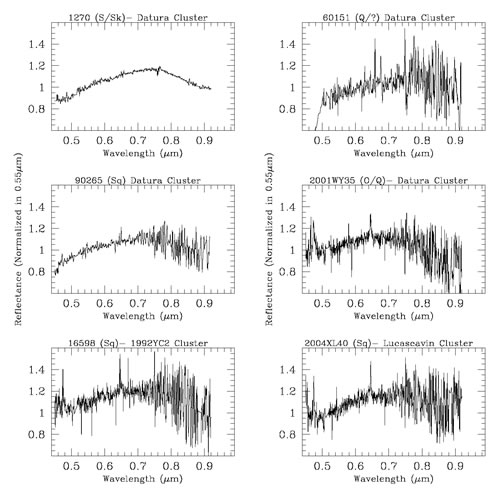

GMOS spectra of the targets

GMOS spectra of the targets. All of the spectra are normalized to unity at 0.55 microns. Particularly important is the presence of the absorption feature that start to appear at approximately 0.75 microns.

Credit: International Gemini Observatory/NOIRLab/NSF/AURA